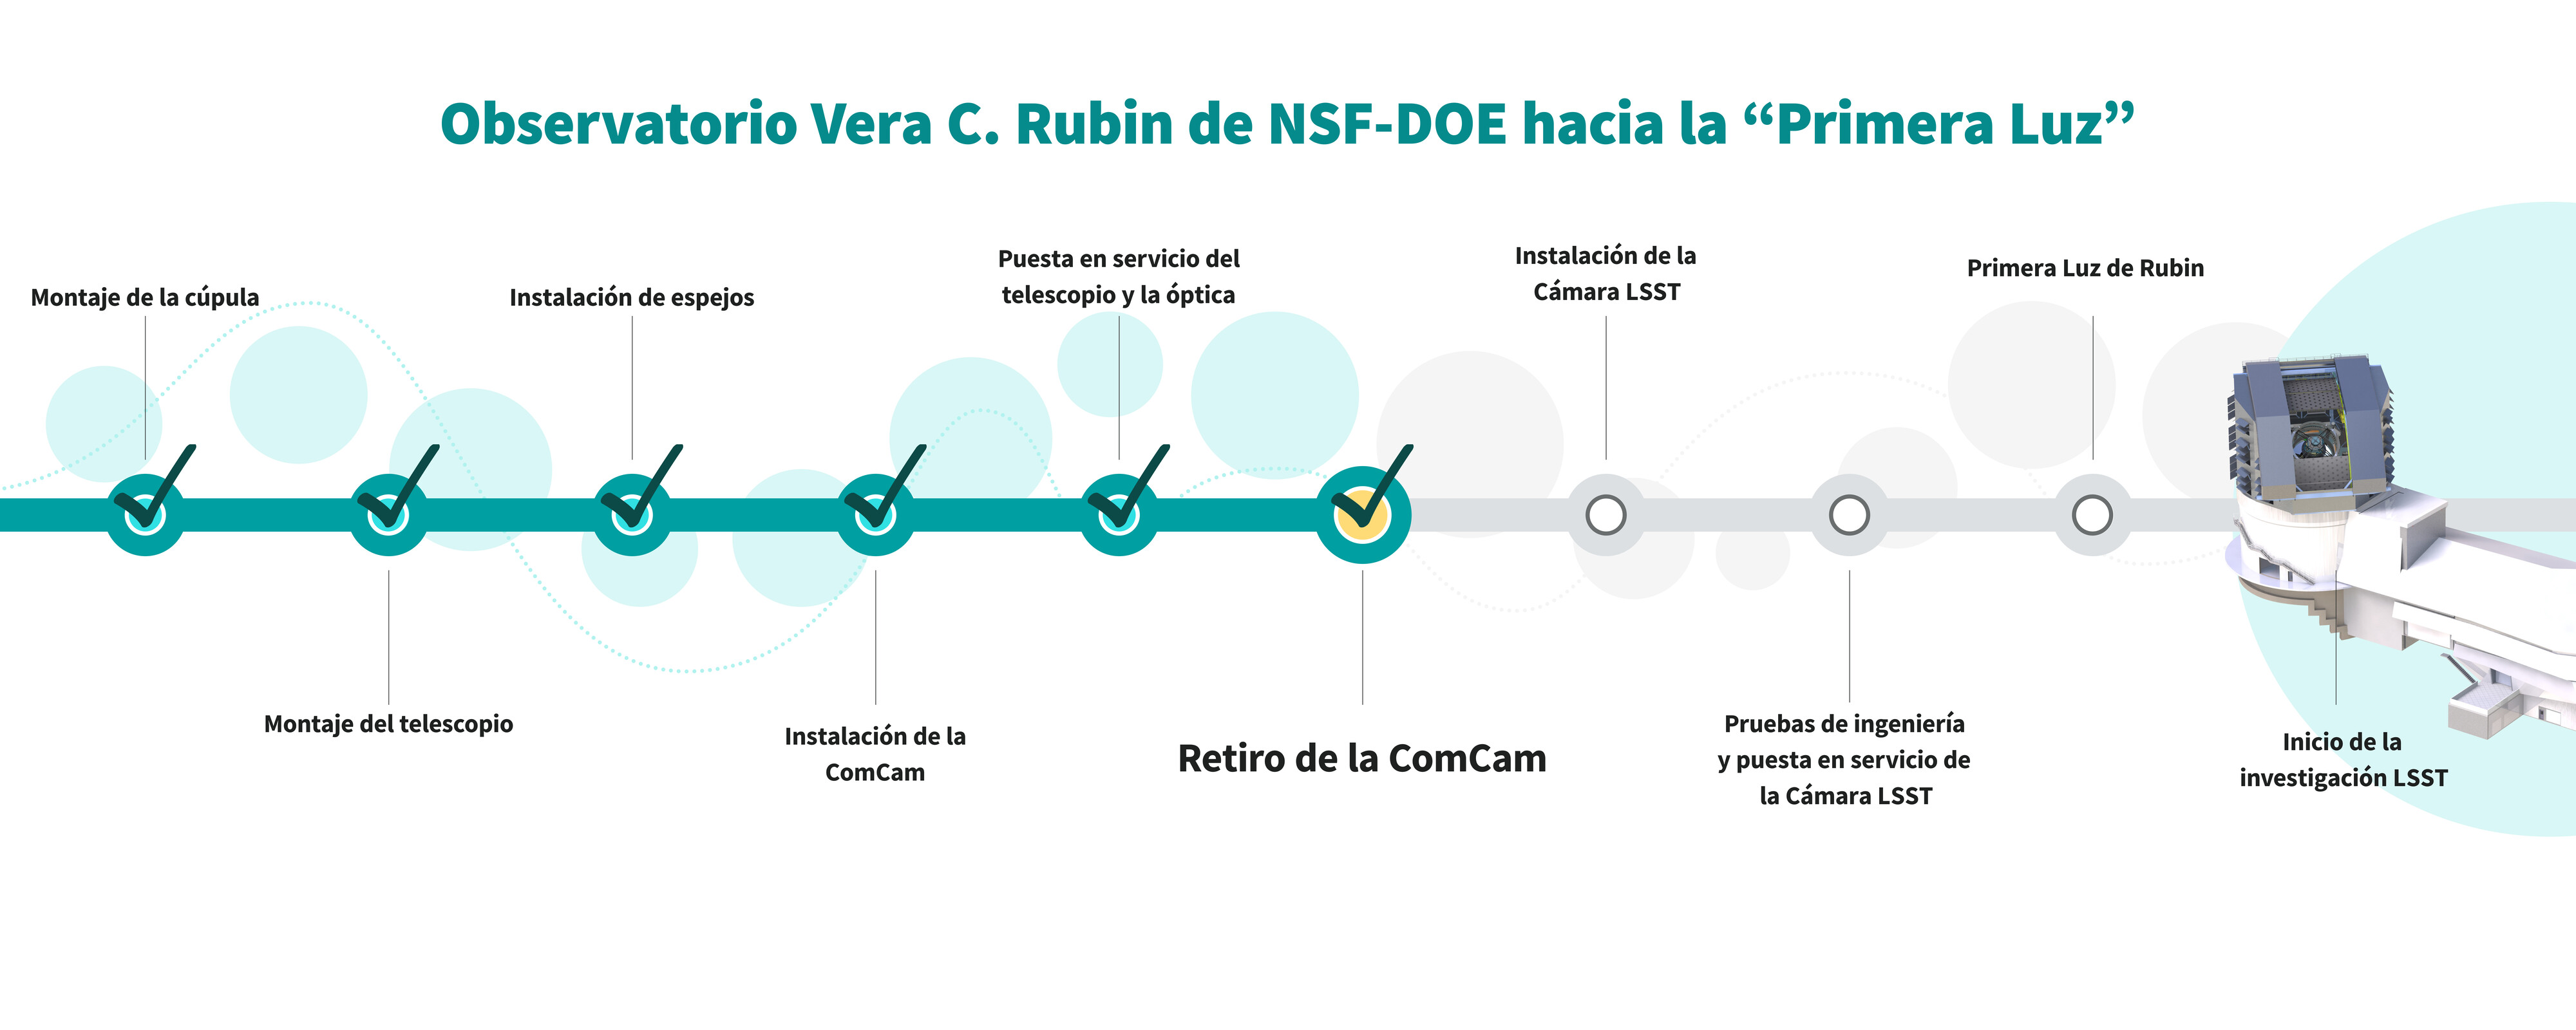

Gráfico de la secuencia de comisionamiento (horizontal)

Estos son los pasos importantes en la secuencia de construcción y de comisionamiento (pruebas) hacia la ‘Primera Luz’ del Observatorio Vera C. Rubin de NSF–DOE. El equipo de ingenieros y científicos ya han finalizado el paso 6. En este enlace pueden encontrar una versión vertical de esta infografía.

Credit: RubinObs/NOIRLab/SLAC/NSF/DOE/AURA/J. Pinto